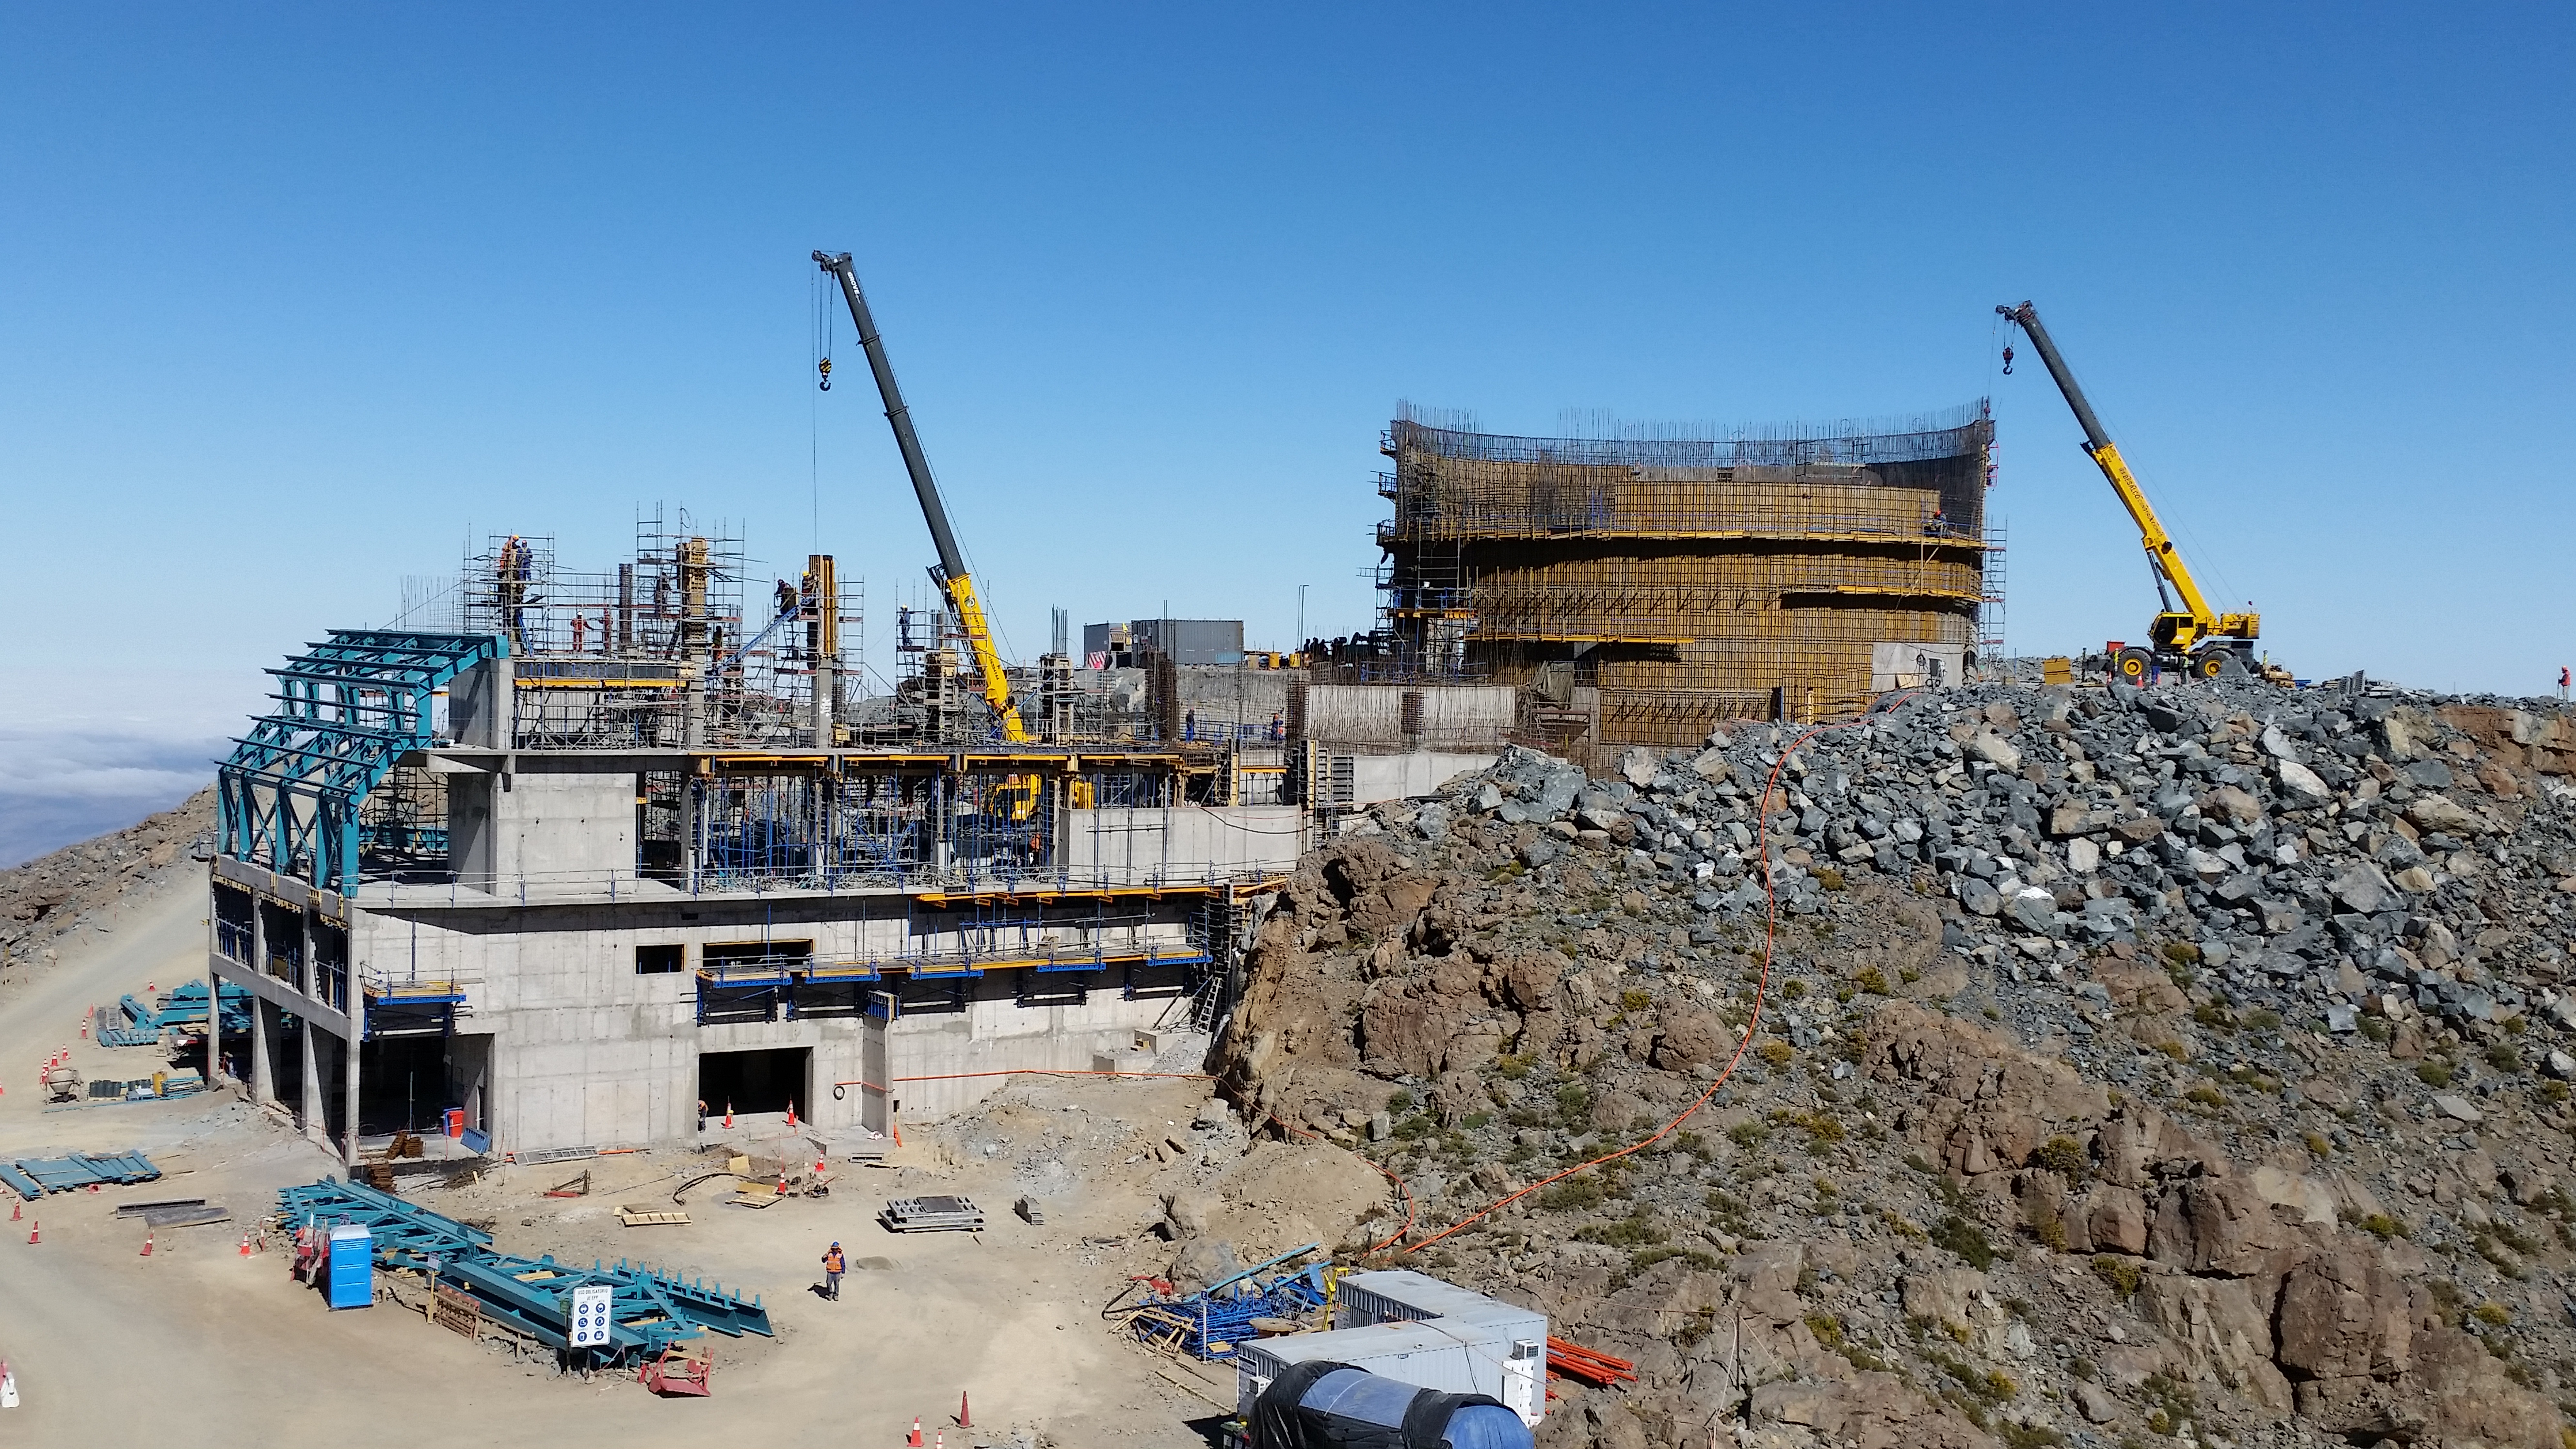

View

View from Calibration Hill.

Credit: Rubin Observatory/NSF/AURA